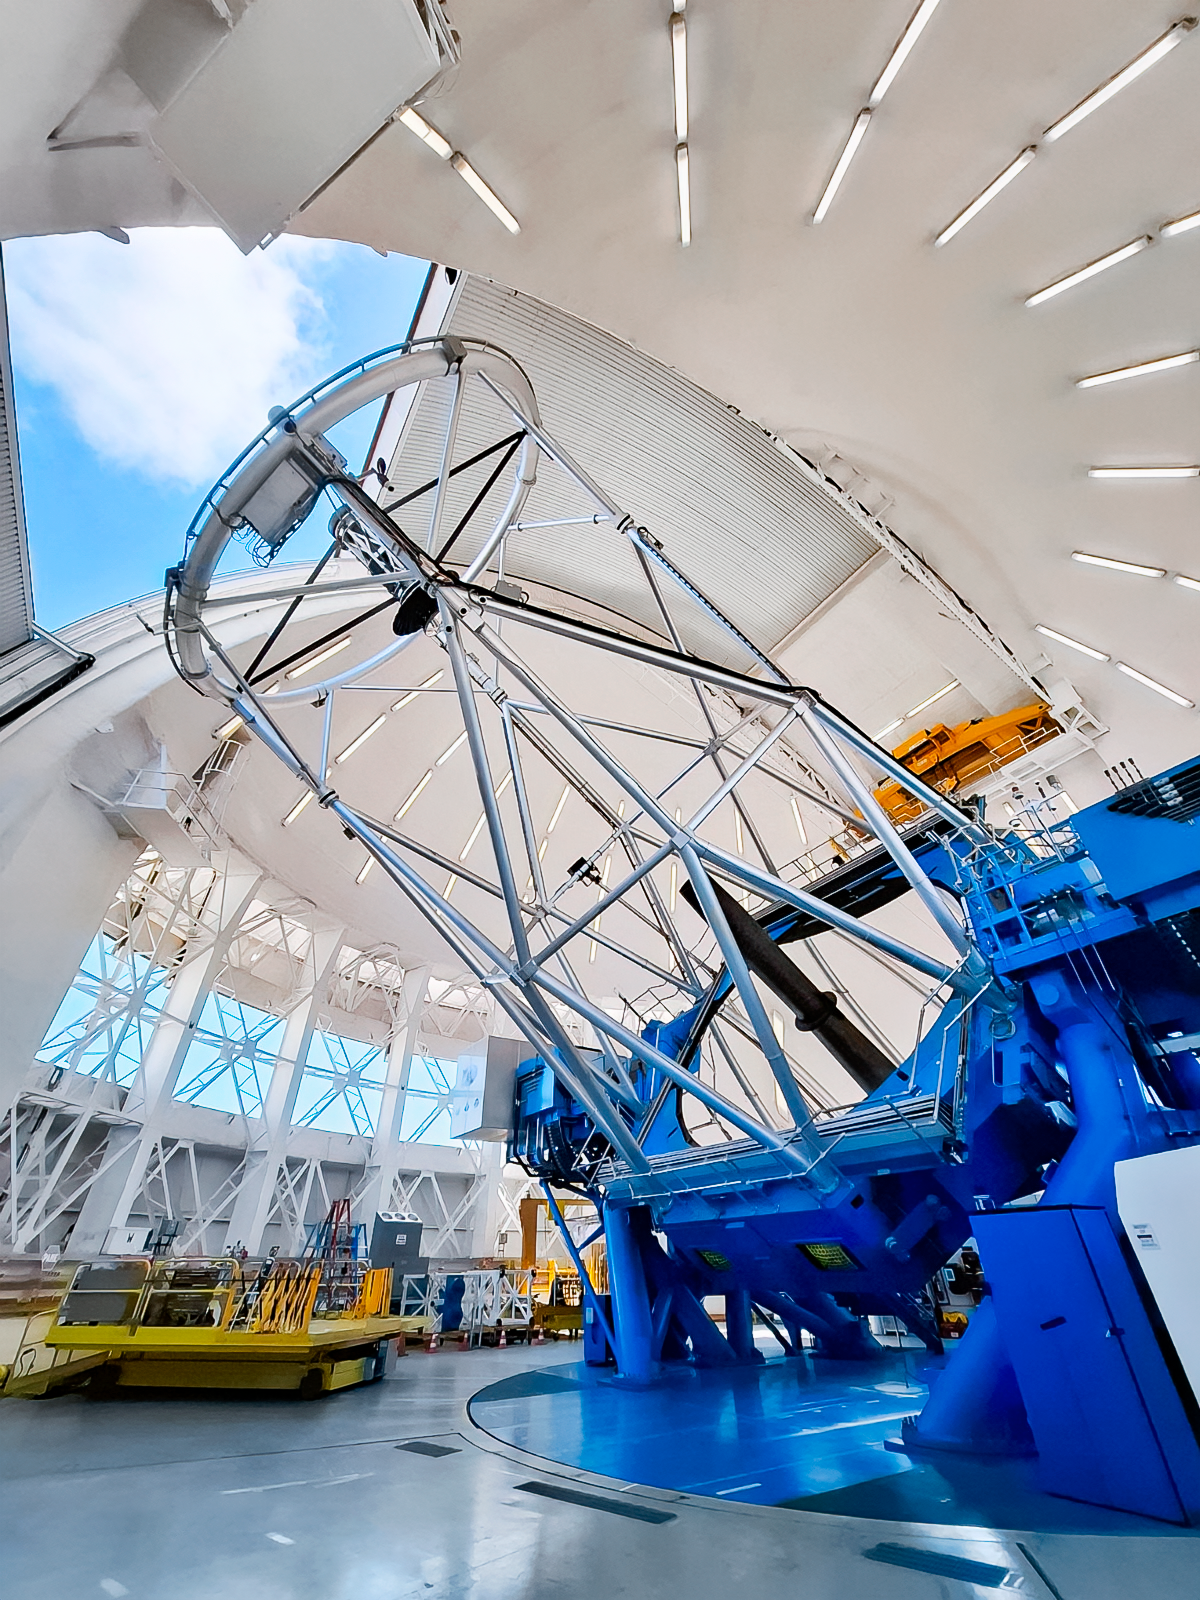

Gemini South

The Gemini South telescope, one half of the International Gemini Observatory, located on Cerro Pachón in Chile.

Credit: International Gemini Observatory/NOIRLab/NSF/AURA